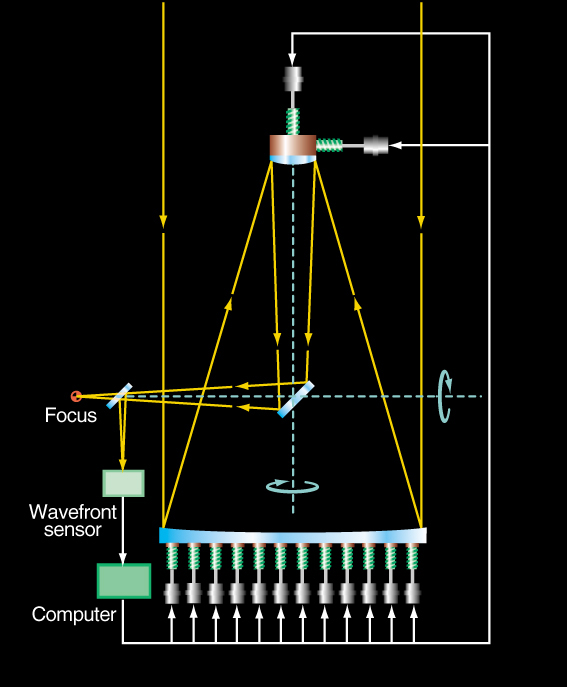

VLT Active Optics System

The VLT Active Optics System provides complete control of the VLT optics and optimizes its performance in all telescope positions. This is achieved by changing the shape of the primary 8.2-m Zerodur mirror and also shifting the position of the secondary 1.1-m beryllium mirror at the top of the telescope structure. A stellar image is registered by the "wavefront sensor" and analysed, where after corresponding correction signals are generated to move the mirror supports.

Credit: ESO